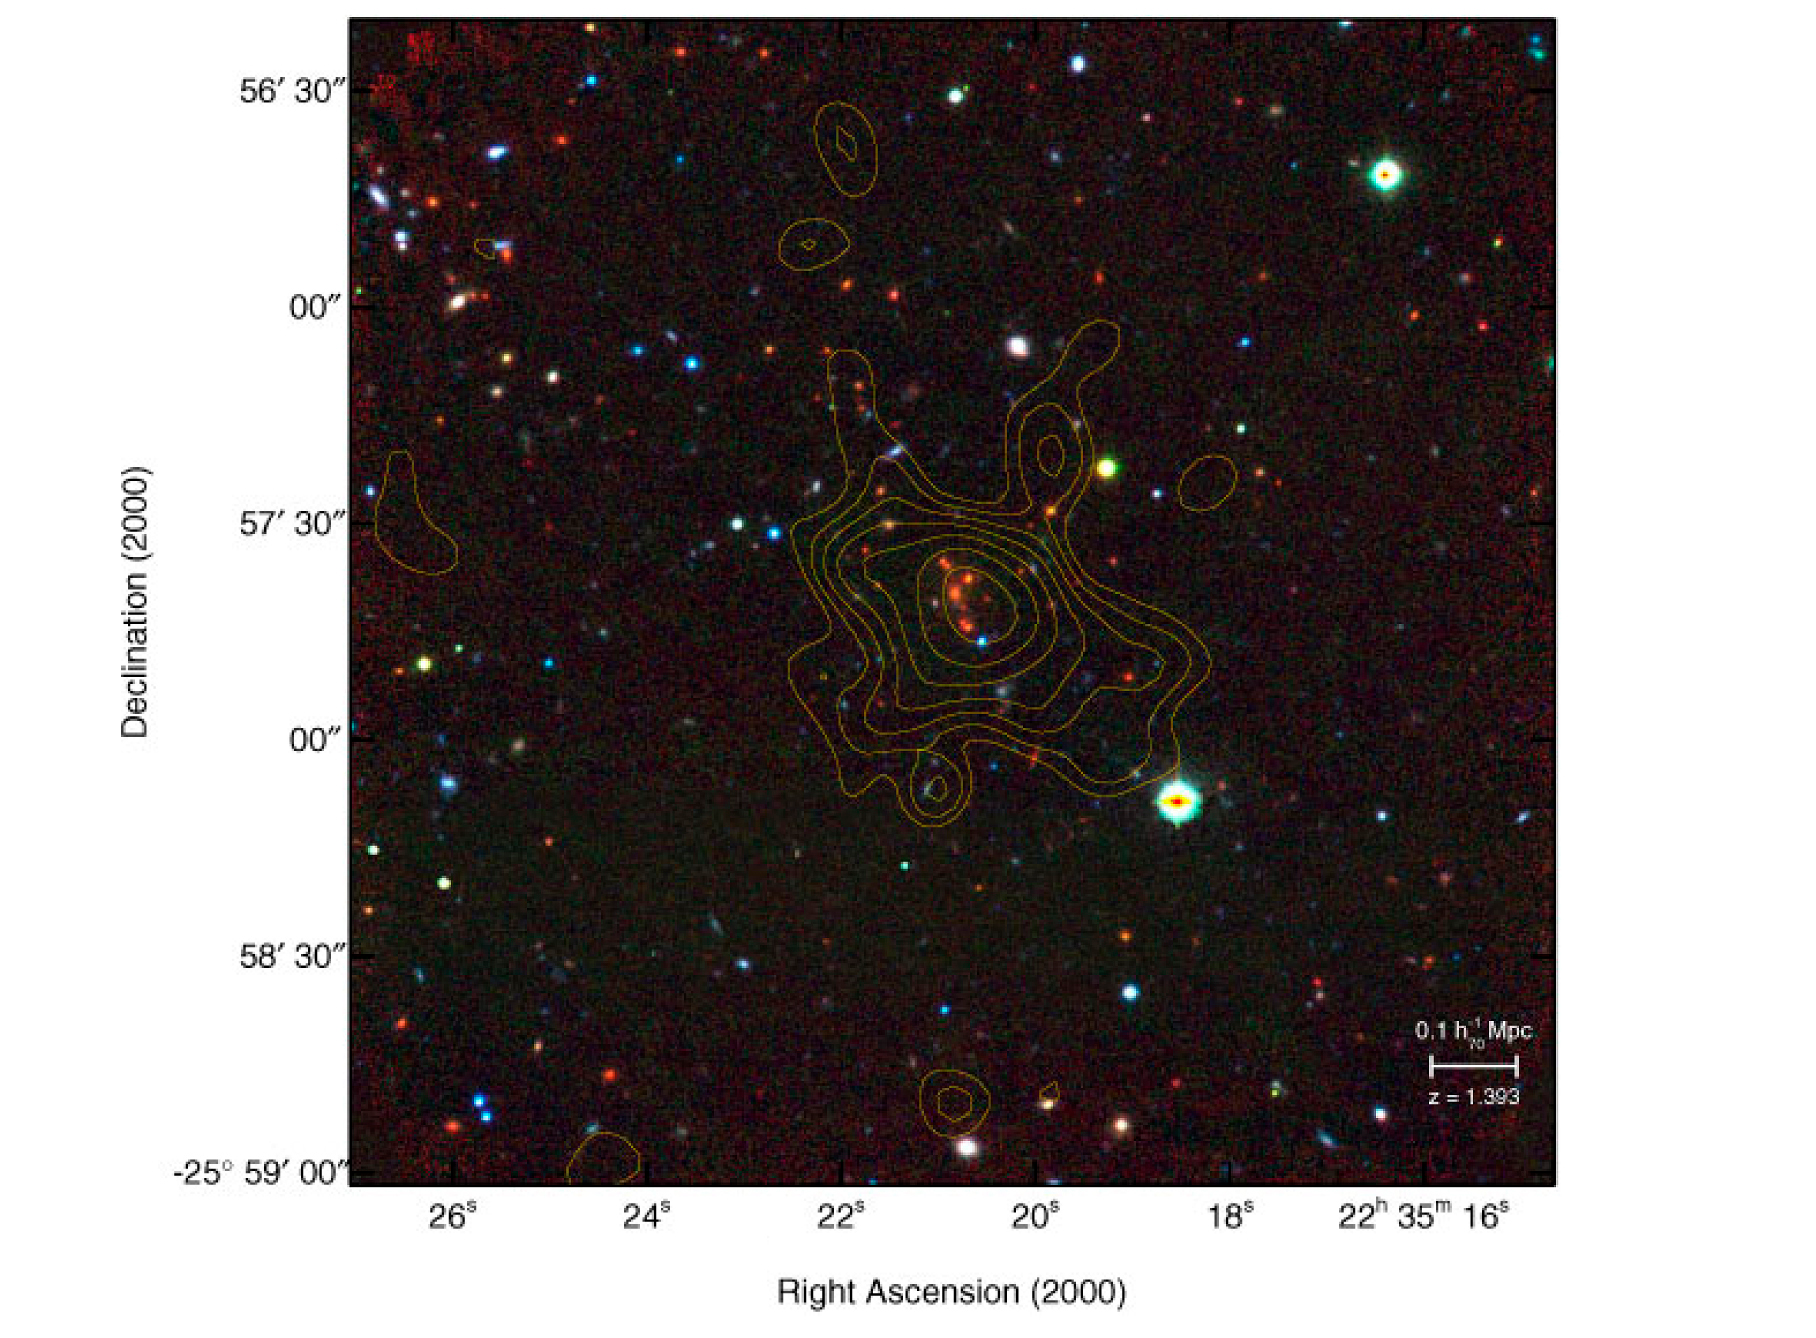

False colour image of XMMU J2235.3-2557

False colour image of the XMMU J2235.3-2557 cluster of galaxies, overlaid with the X-ray intensity contours derived from the ESA XMM-Newton data. The red channel is a VLT-ISAAC image (exposure time: 1 hour) obtained in the near-infrared Ks-band (at wavelength 2.2 microns); the green channel is a VLT-FORS2 z-band image (910 nm; 480 sec); the blue channel is a VLT-FORS2 R-band image (; 657 nm; 1140 sec). The VLT reveals 12 reddish galaxies, of elliptical types, as members of the cluster.

Credit: ESO